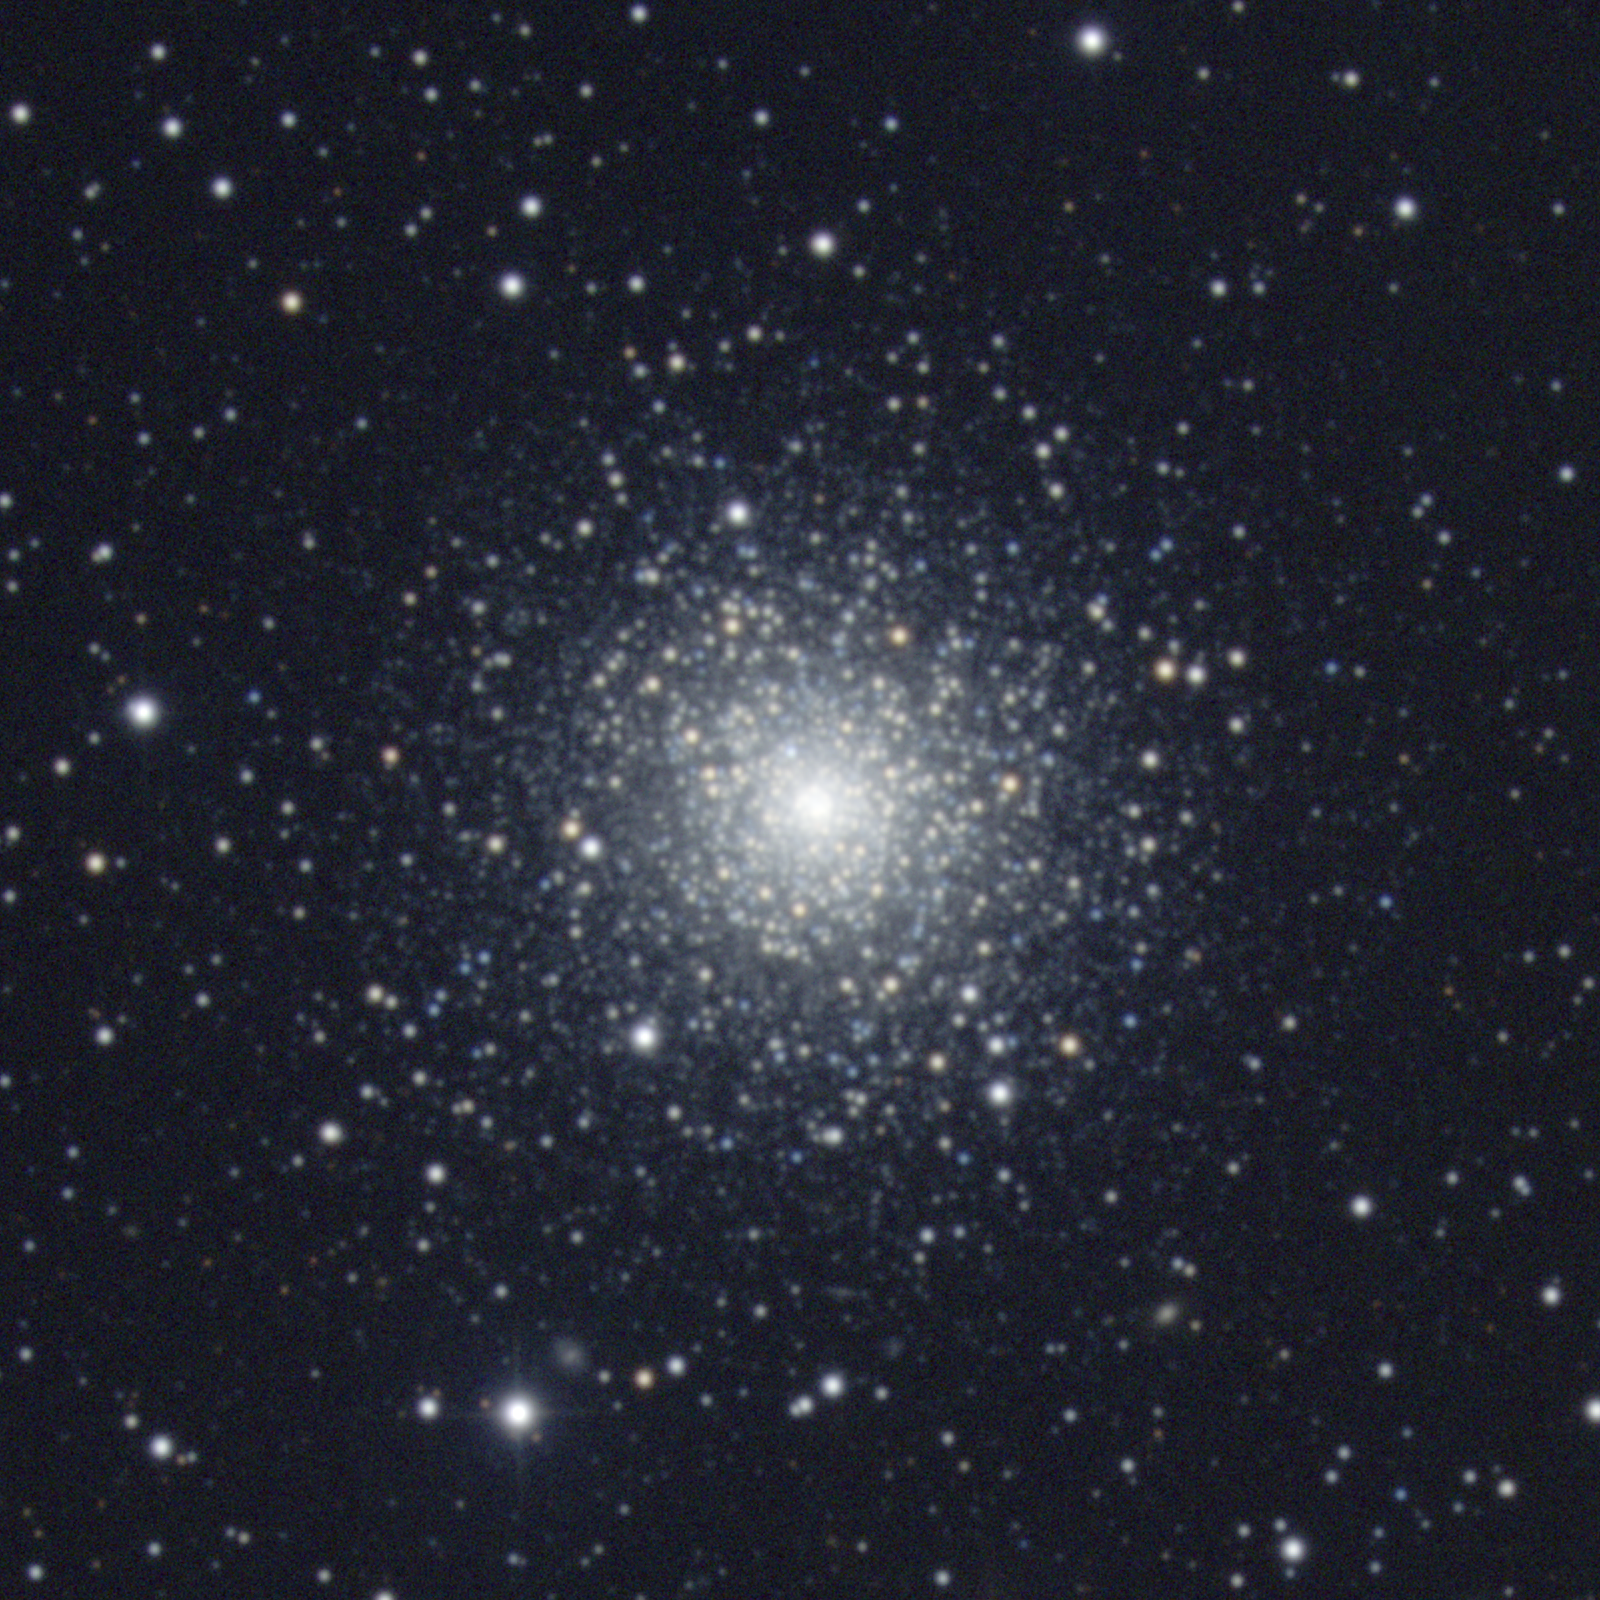

M75, NGC 6864

M75 is a globular cluster in the constellation Sagittarius. It is one of the more remote globulars, over 61000 light-years away and as much as 100000 according to some sources. Quite centrally condensed, it is also large and bright (over 100 light-years across and a couple of hundred thousand times as bright as the Sun). This image was created from data taken in October 1998 at the KPNO 0.9-meter telescope. Image size 9.1 arc minutes.

Credit: NOIRLab/NSF/AURA